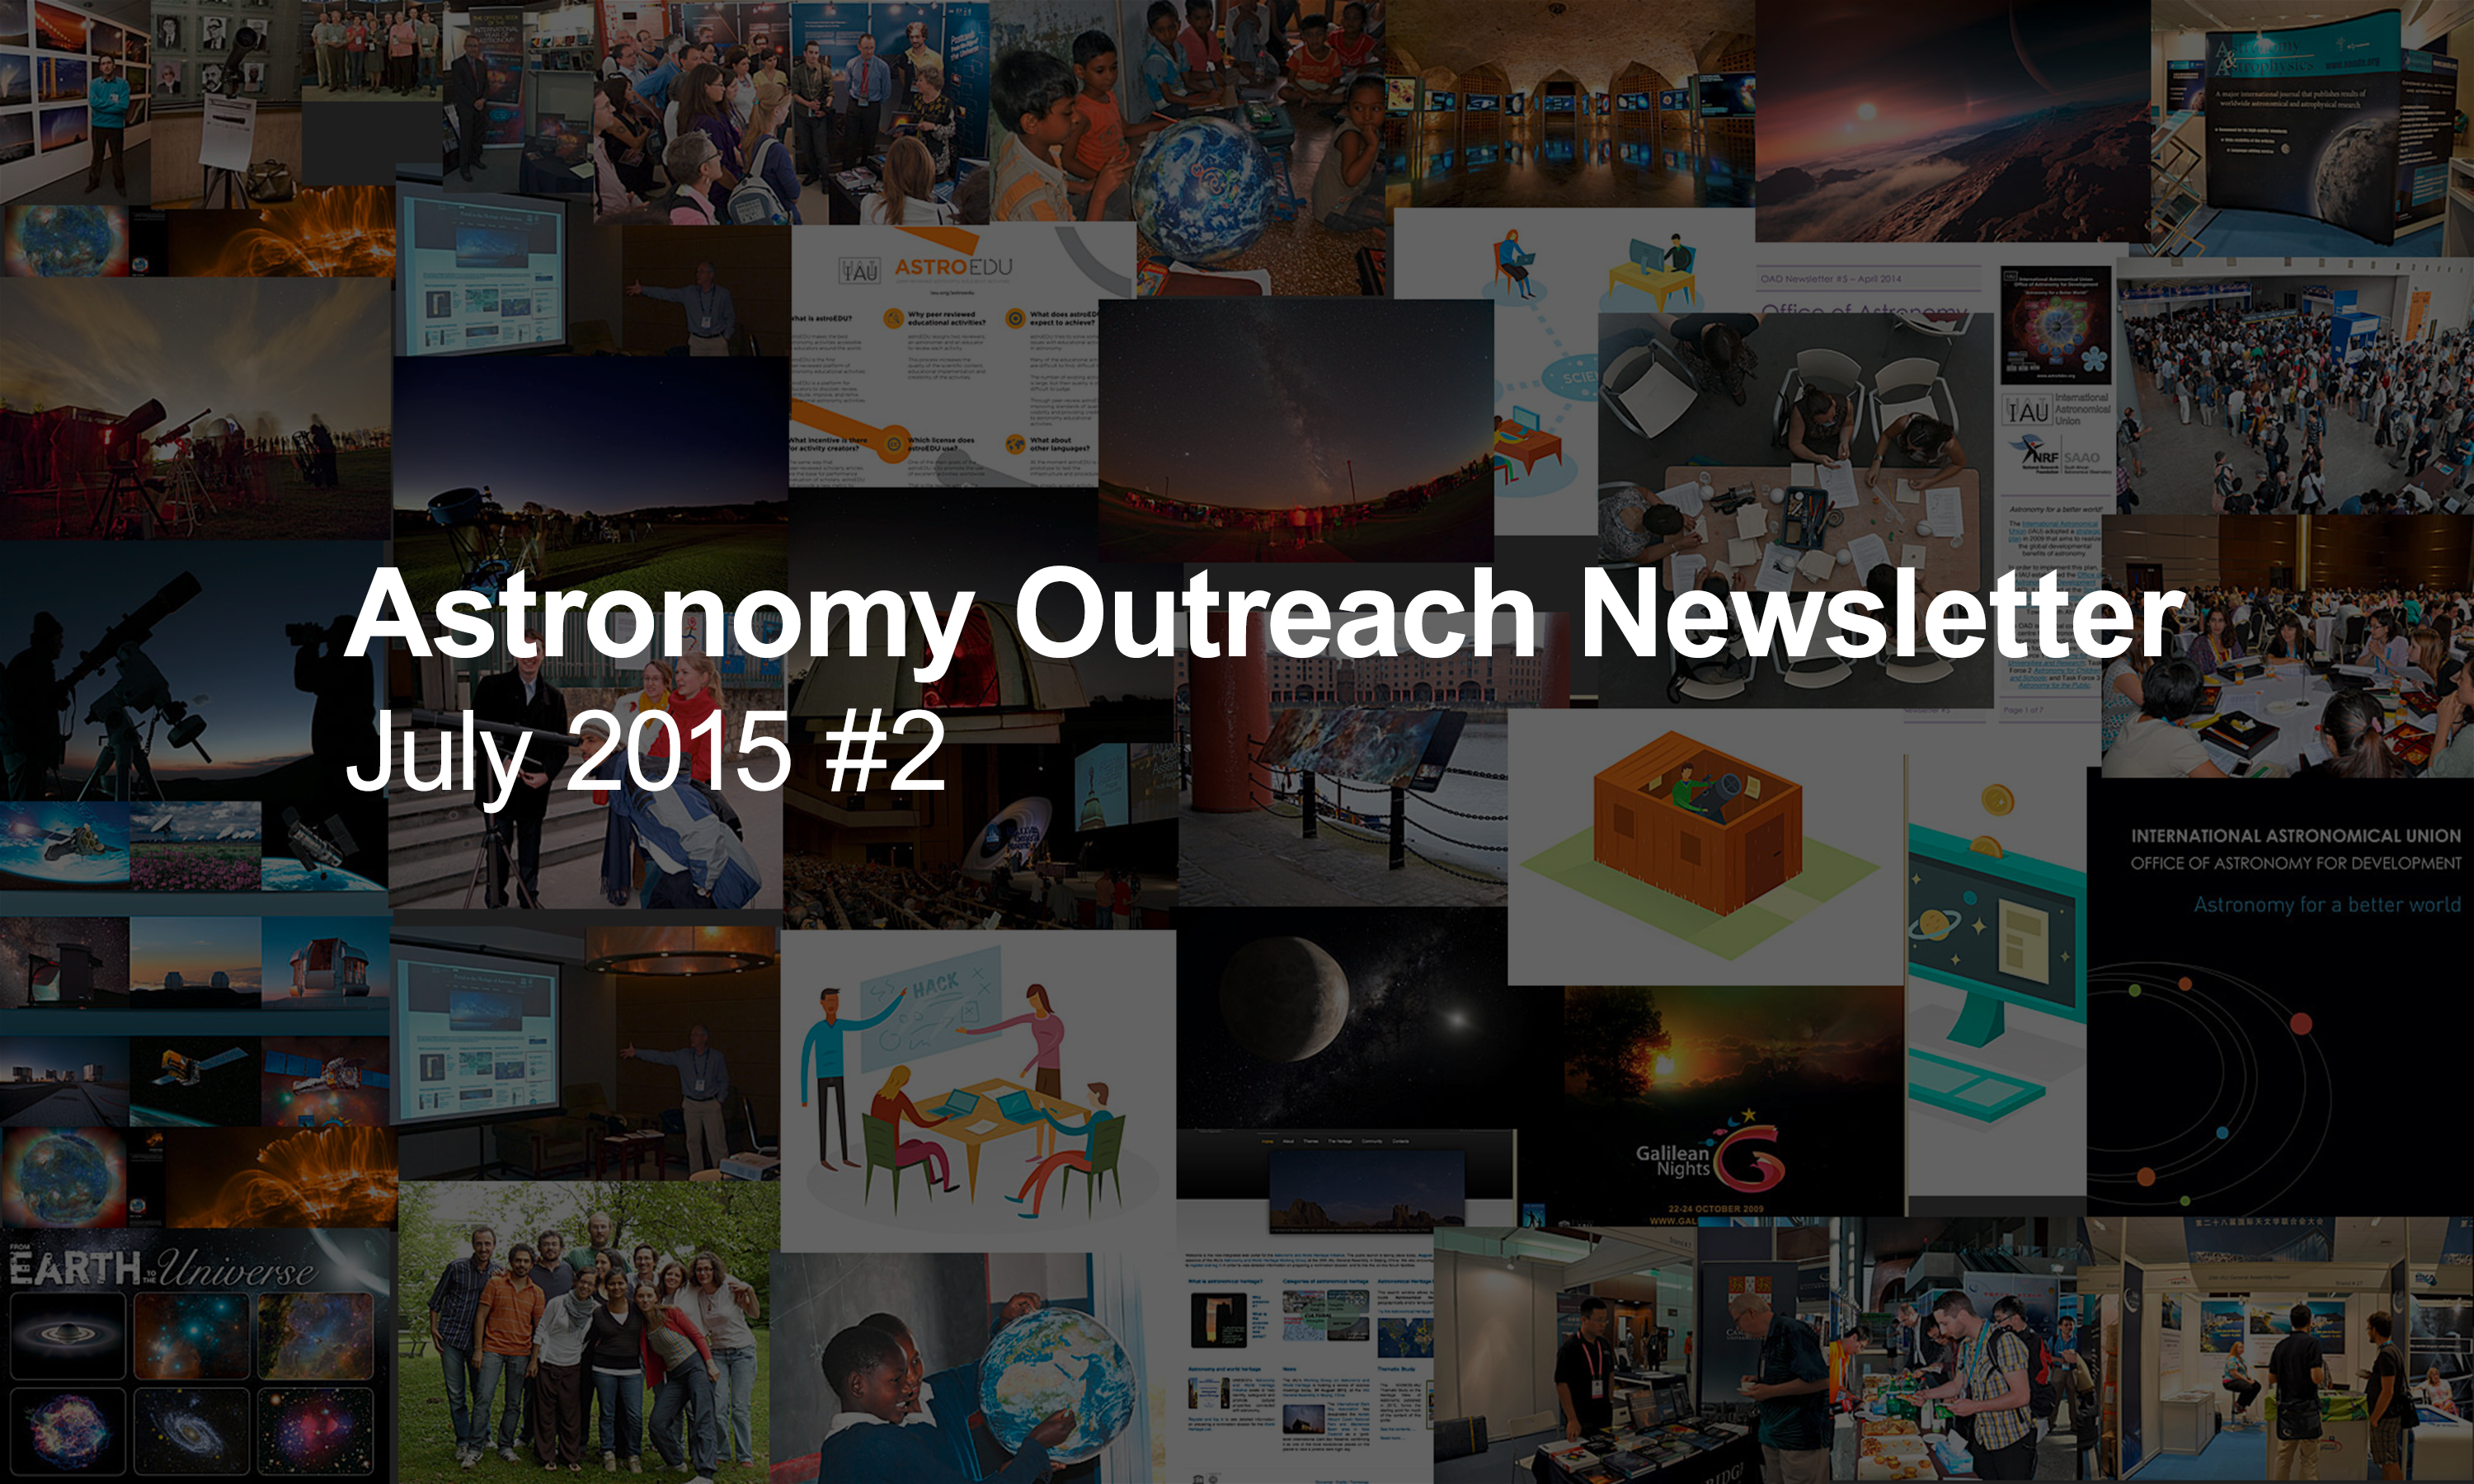

IAU Astronomy Outreach Newsletter #10 2015

IAU Astronomy Outreach Newsletter #10 2015 (July 2015 #2)

Credit: IAU